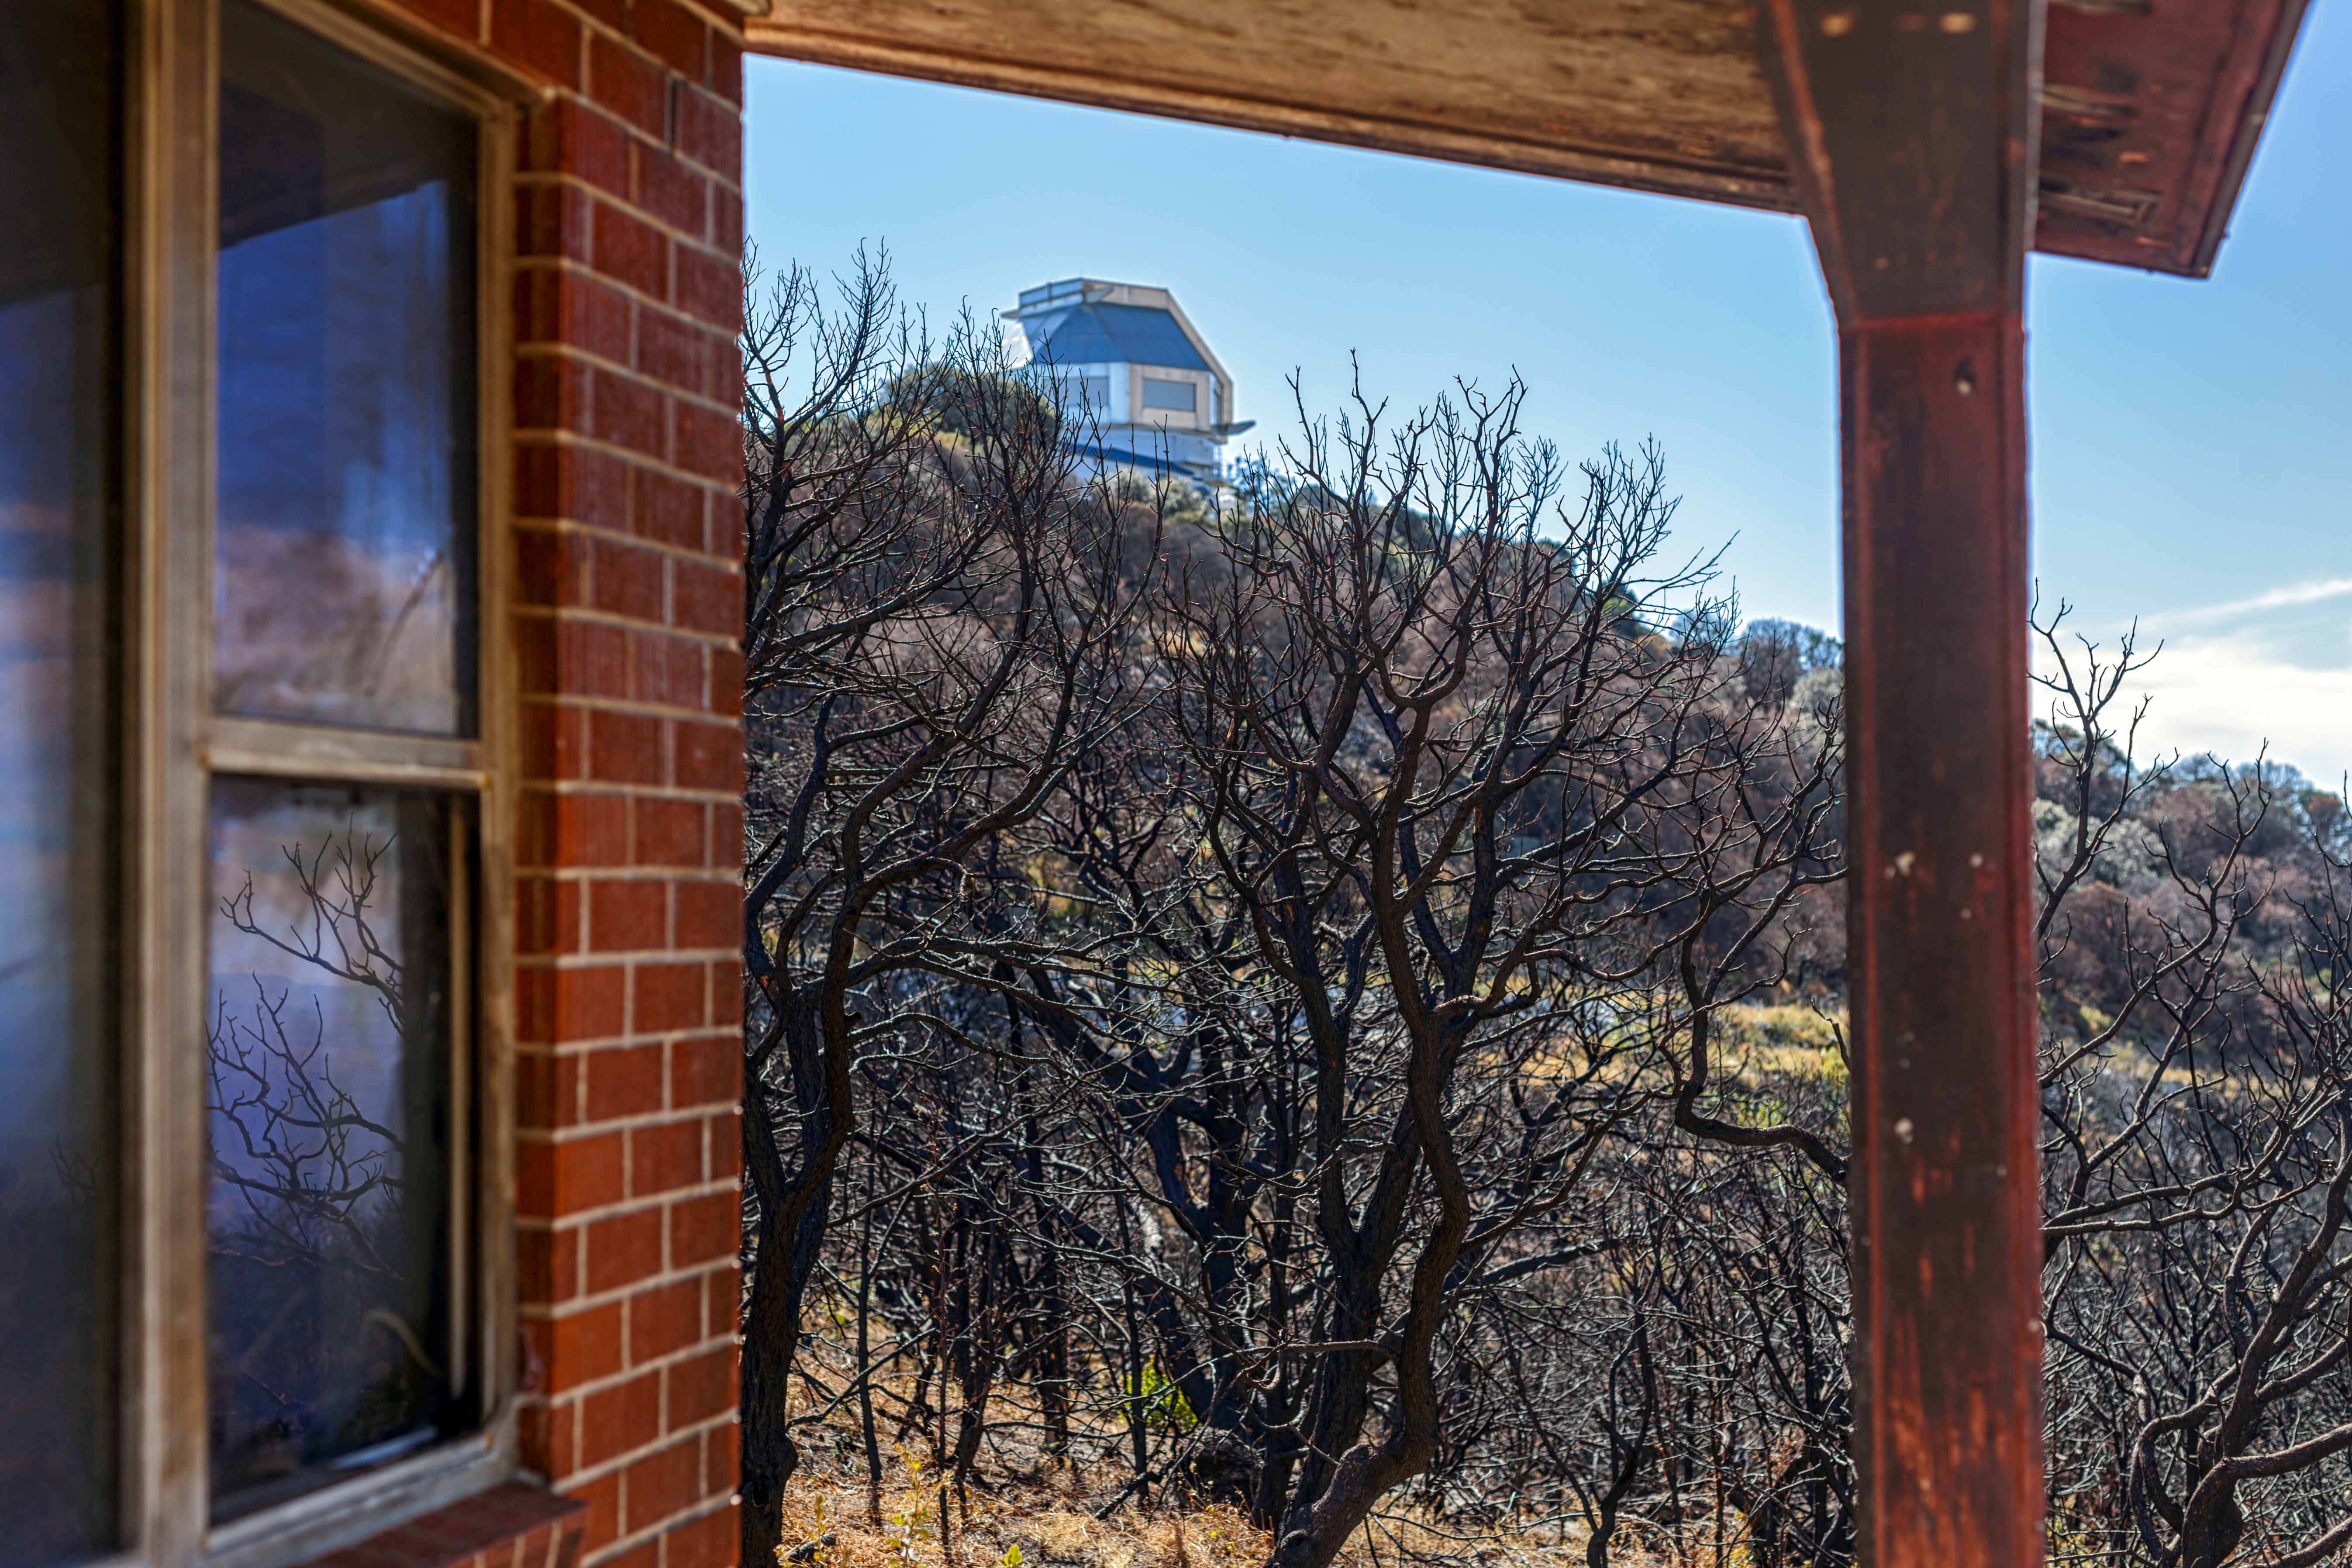

Contreras Fire Aftermath

The aftermath of the Contreras Fire that swept through Kitt Peak National Observatory in June 2022.

Credit: KPNO/NOIRLab/NSF/AURA/P. Horálek